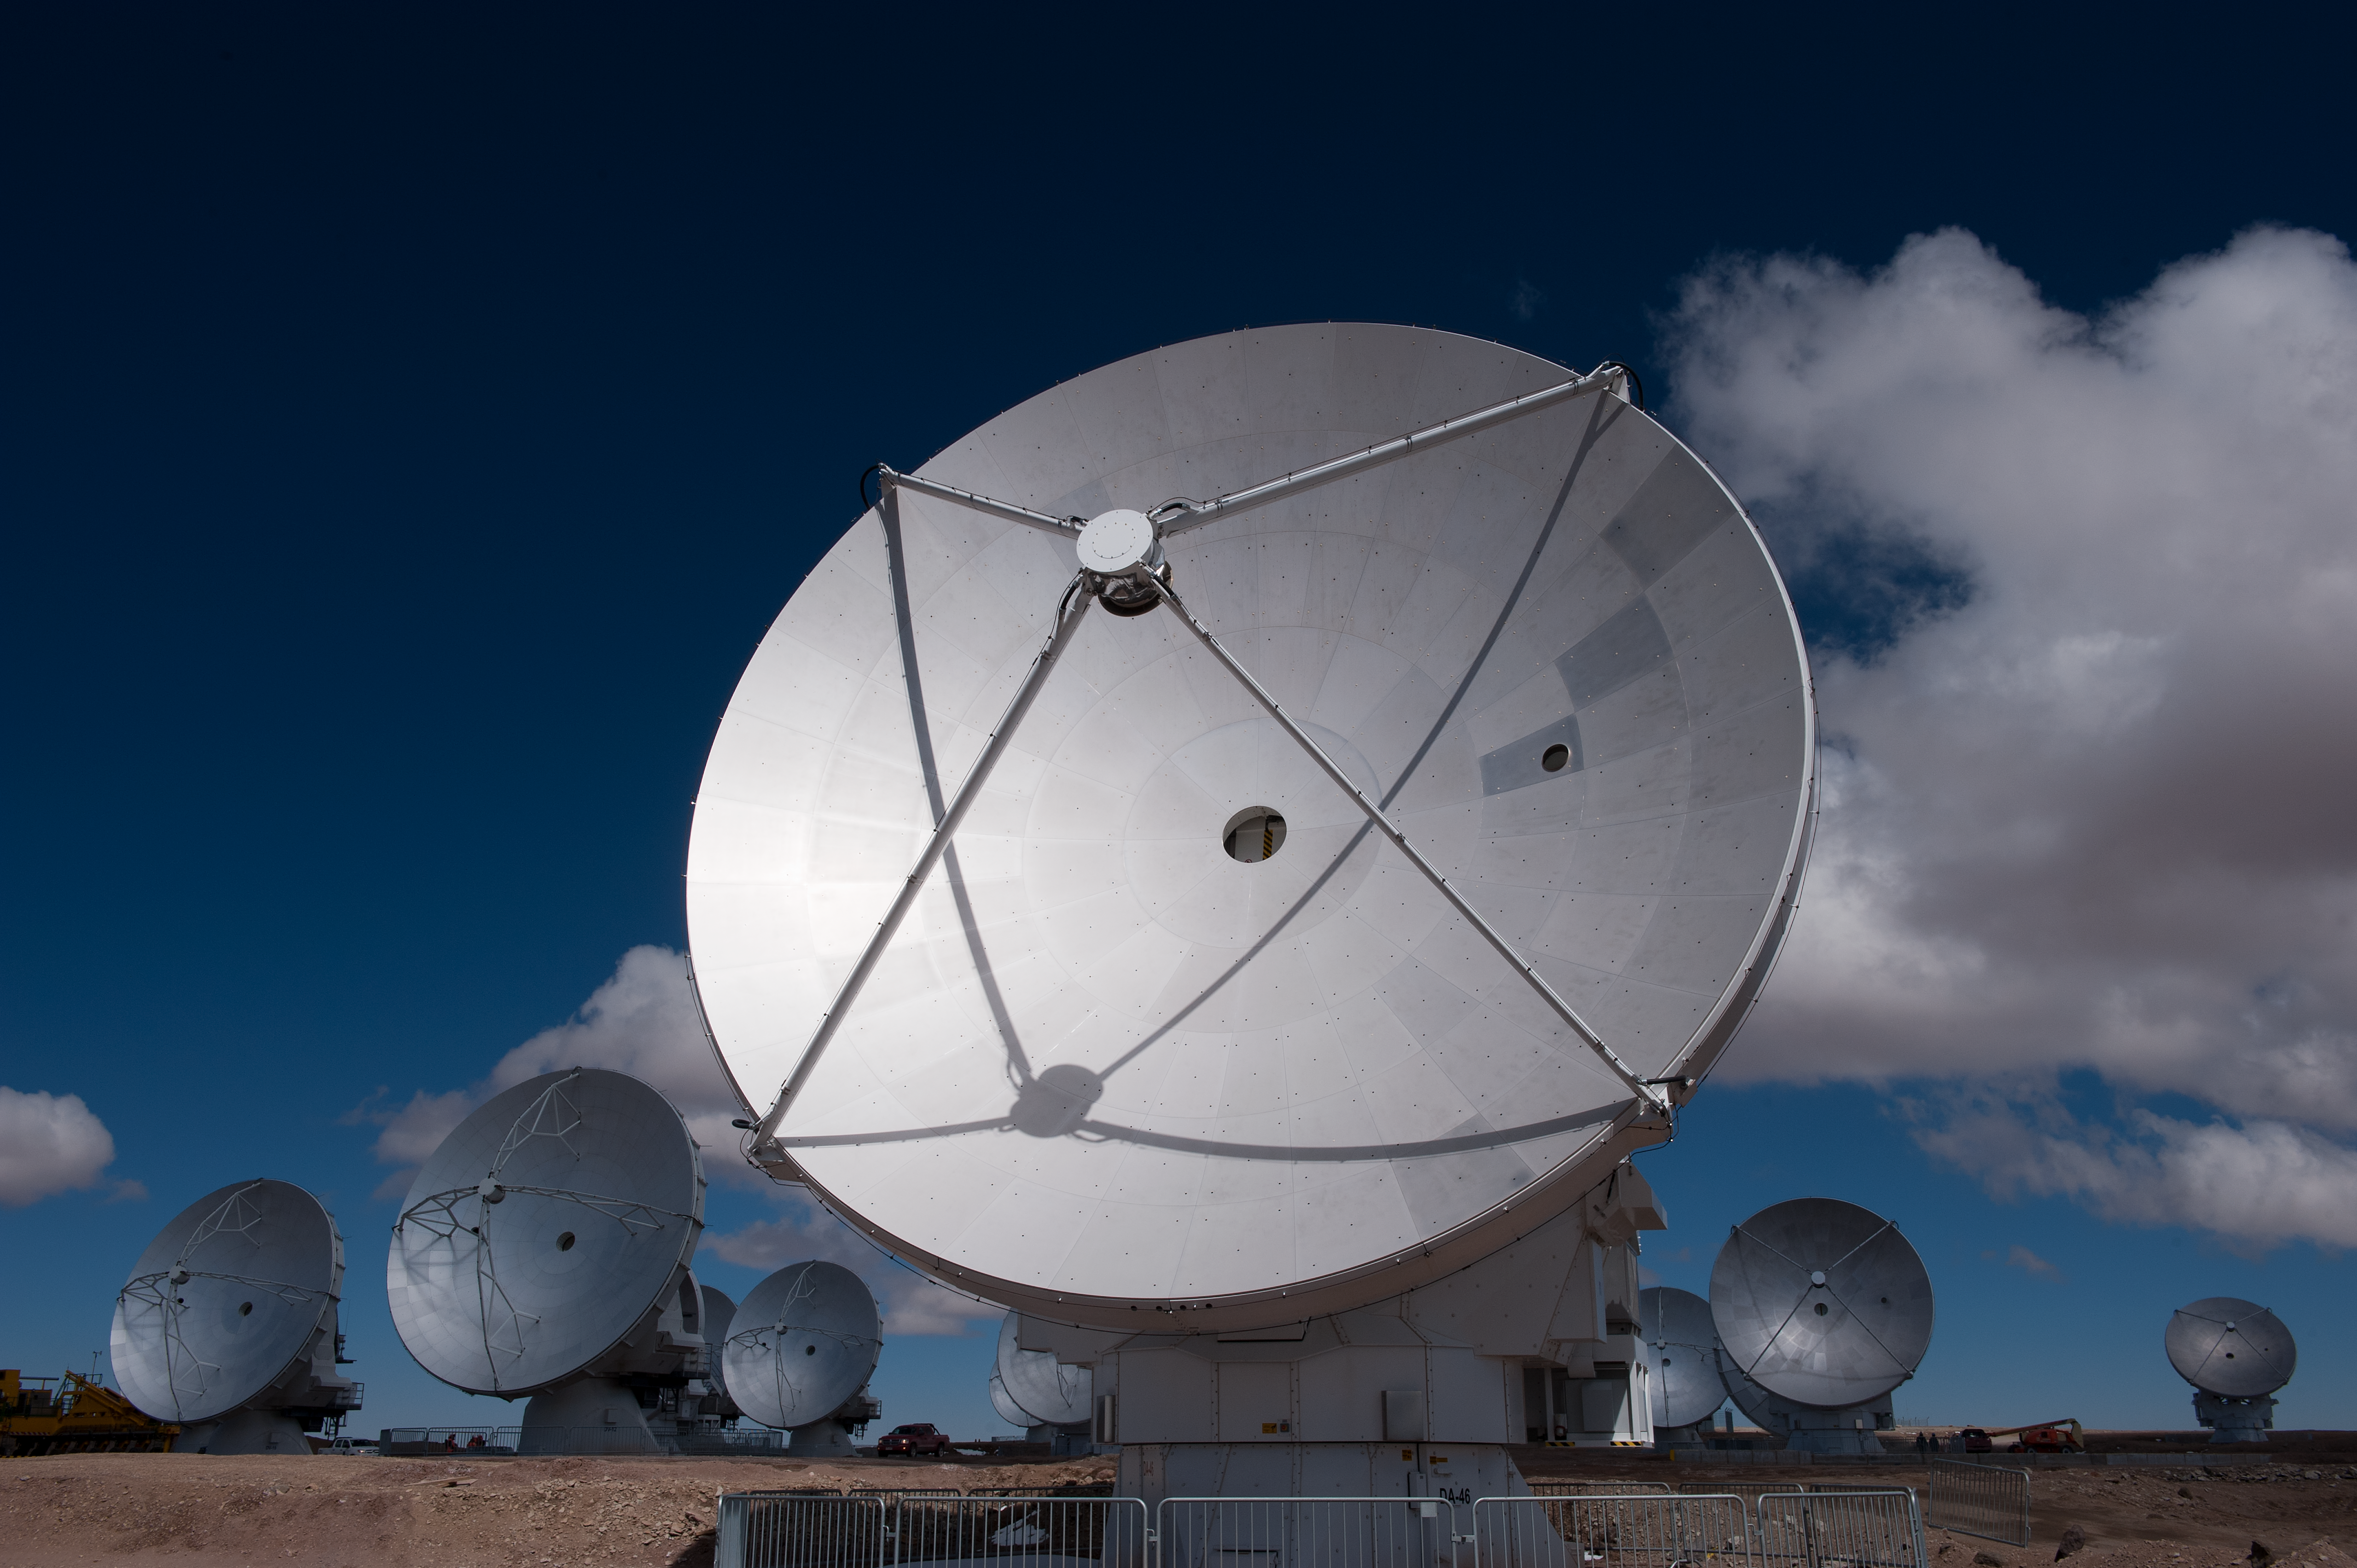

European antenna

AOS/European antenna.

Credit: ESO/Max Alexander